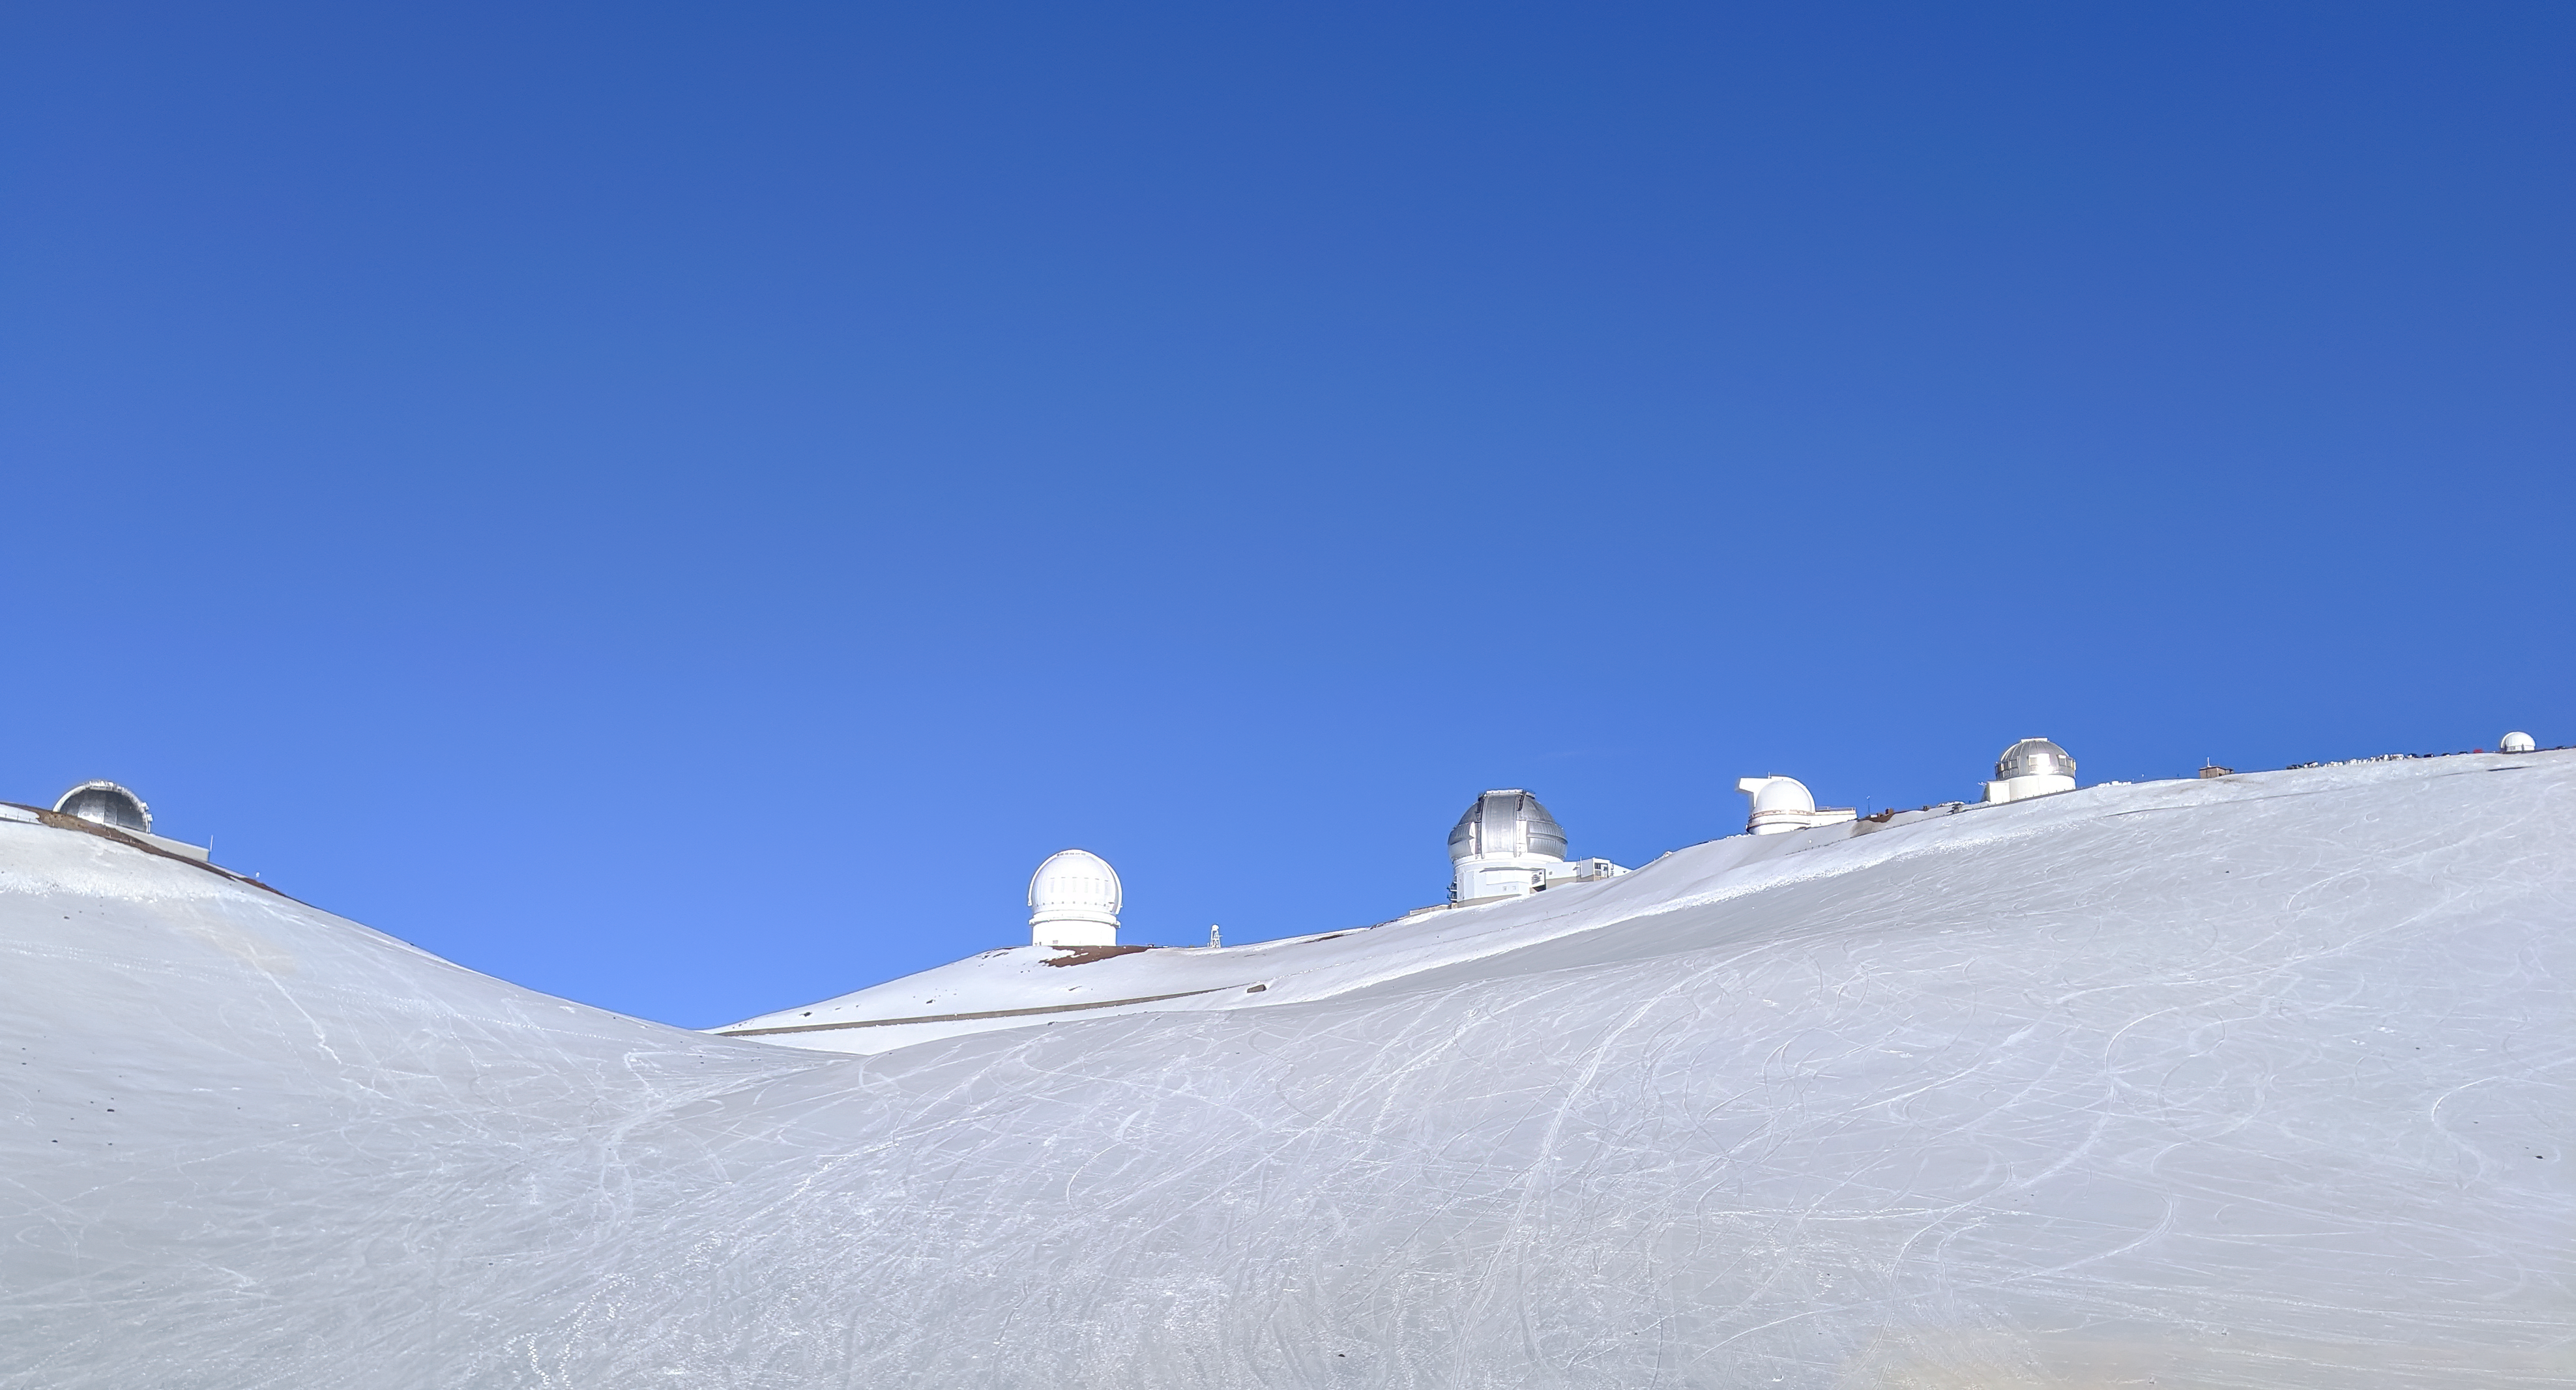

Snow Covered Maunakea East Ridge

Eastern ridge of the Maunakea Summit area covered in snow. Visible telescope domes from left to right; NASA IRTF, CFHT, Gemini North, UH88, EAO UKIRT, and Hokukea.

Credit: International Gemini Observatory/NOIRLab/NSF/AURA/ H. Stecher